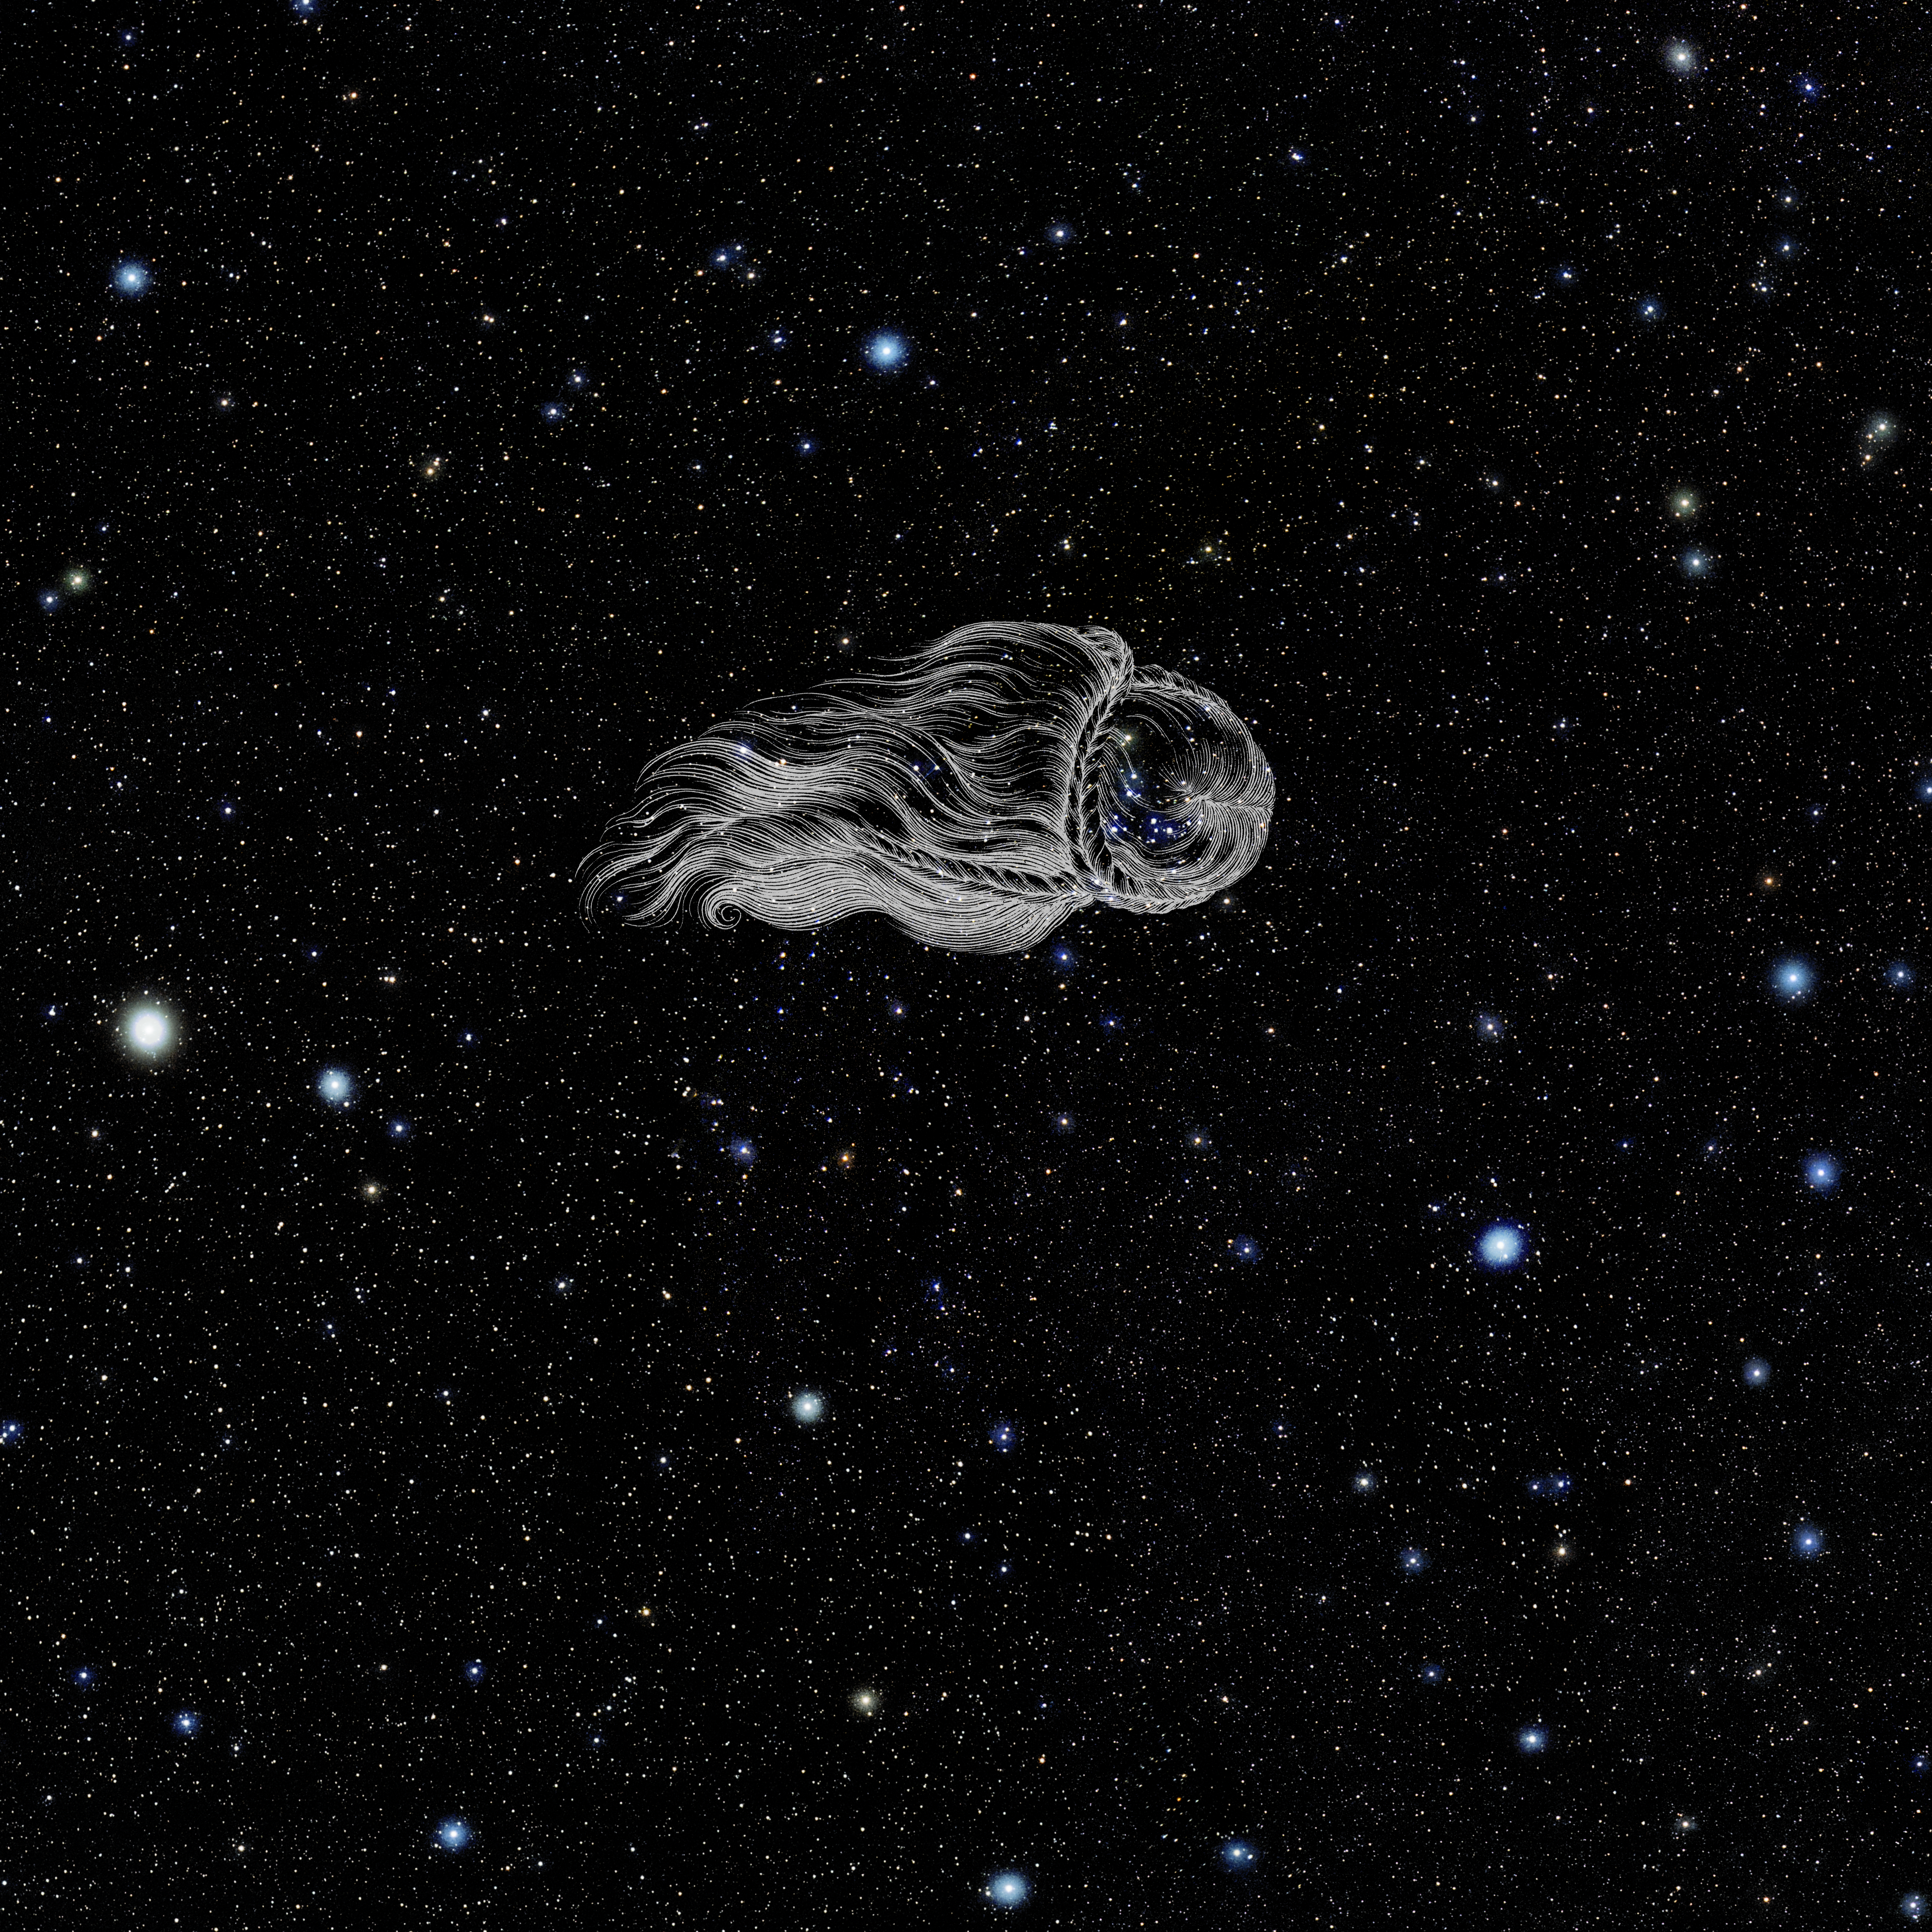

Coma Berenices with Hevelius Drawing

Photo of the constellation Coma Berenices from NOIRLab's 88 Constellations project showing Johannes Hevelius drawing of the constellation in Uranographia, his celestial catalogue in 1690.
Here is the version with the constellation 'stick figure' and here the unannotated version.

Credit: E. Slawik/NOIRLab/NSF/AURA/M. Zamani/J. Hevelius/NASA Universe of Learning/USNO/STScI